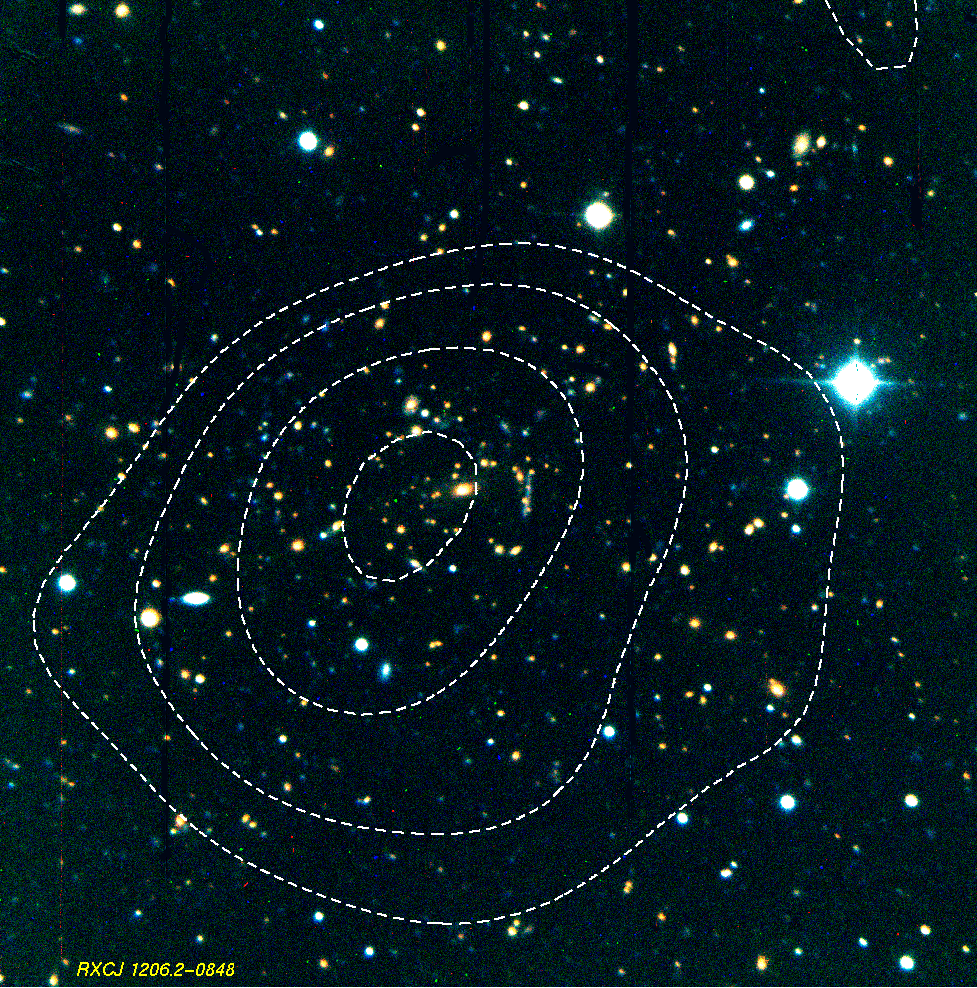

Massive cluster of galaxies RXCJ1206.2-0848

Very massive distant cluster of galaxies RXCJ1206.2-0848, located at a redshift of z = 0.44. The contours indicate the X-ray surface brightness distribution. Most of the yellowish galaxies are cluster members. A gravitationally lensed galaxy with a distorted, very elongated image is seen, just right of the centre. The image was obtained with the EFOSC multi-mode instrument on the ESO 3.6-m telescope at the La Silla Observatory (Chile).

Credit: ESO